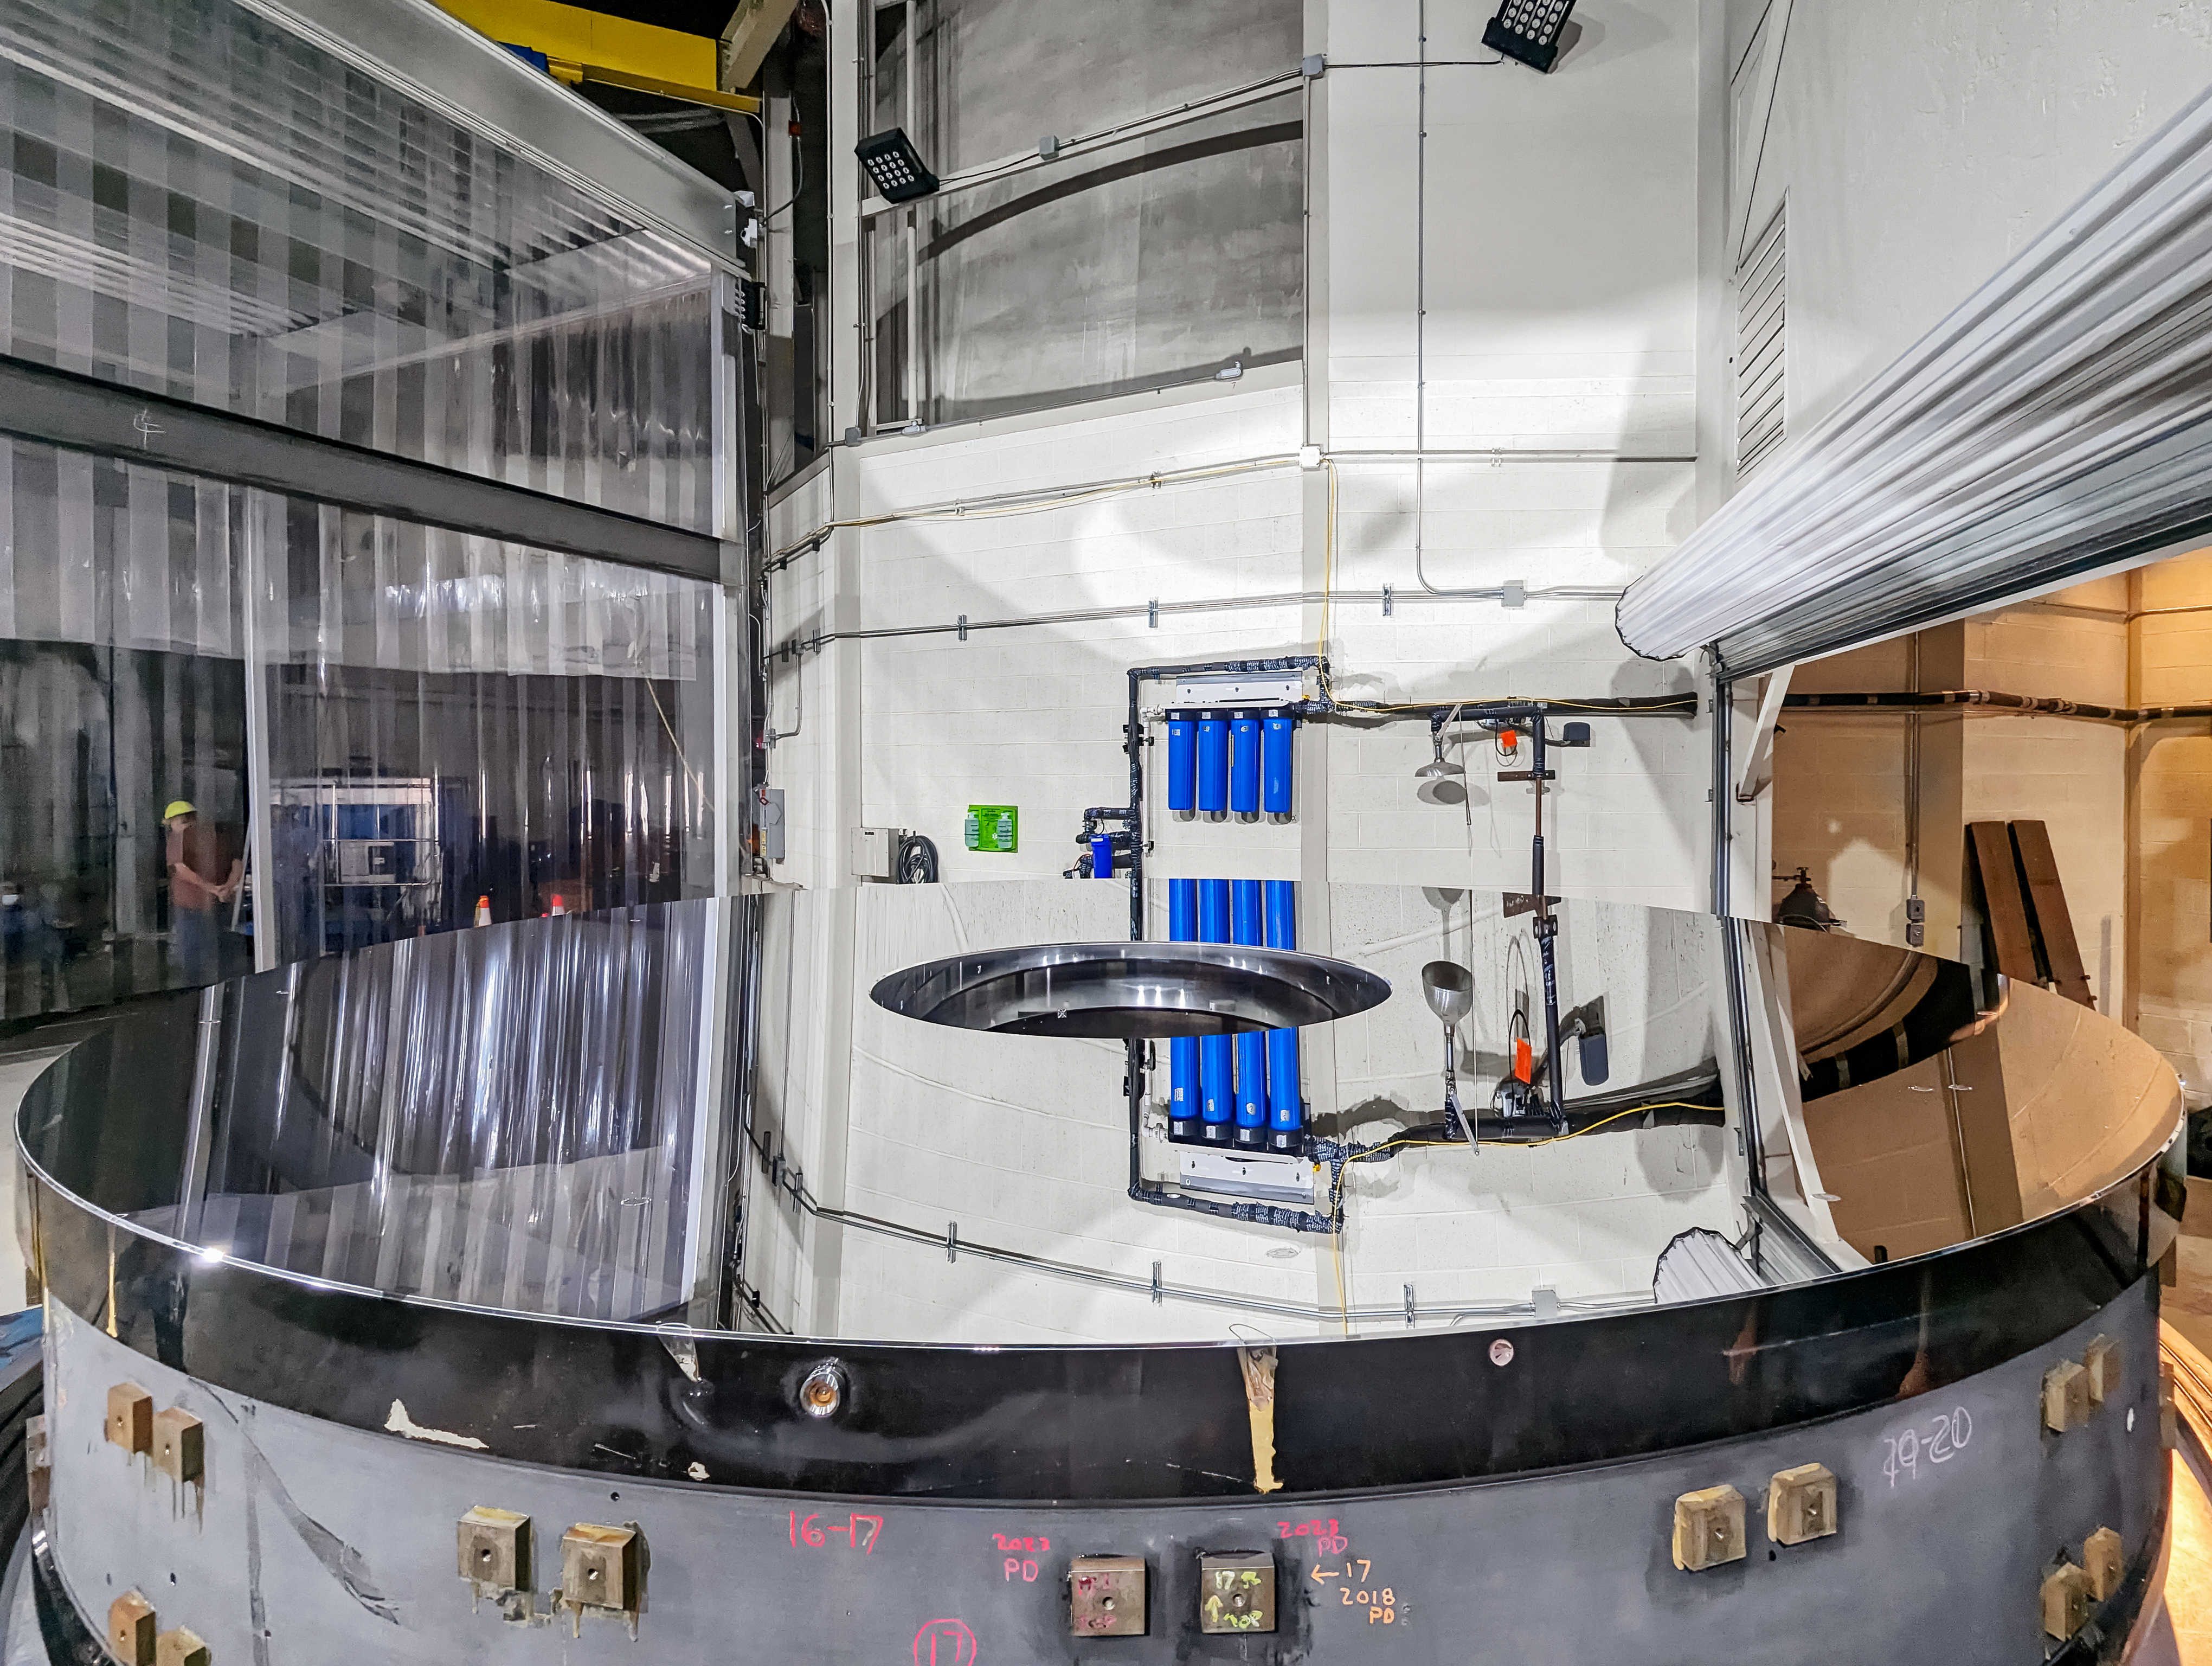

Nicholas U. Mayall Mirror Recoating

The Nicholas U. Mayall 4-meter Telescope's primary mirror positioned on the coating chamber cart.

Credit: KPNO/NOIRLab/NSF/AURA/P. Dunlap